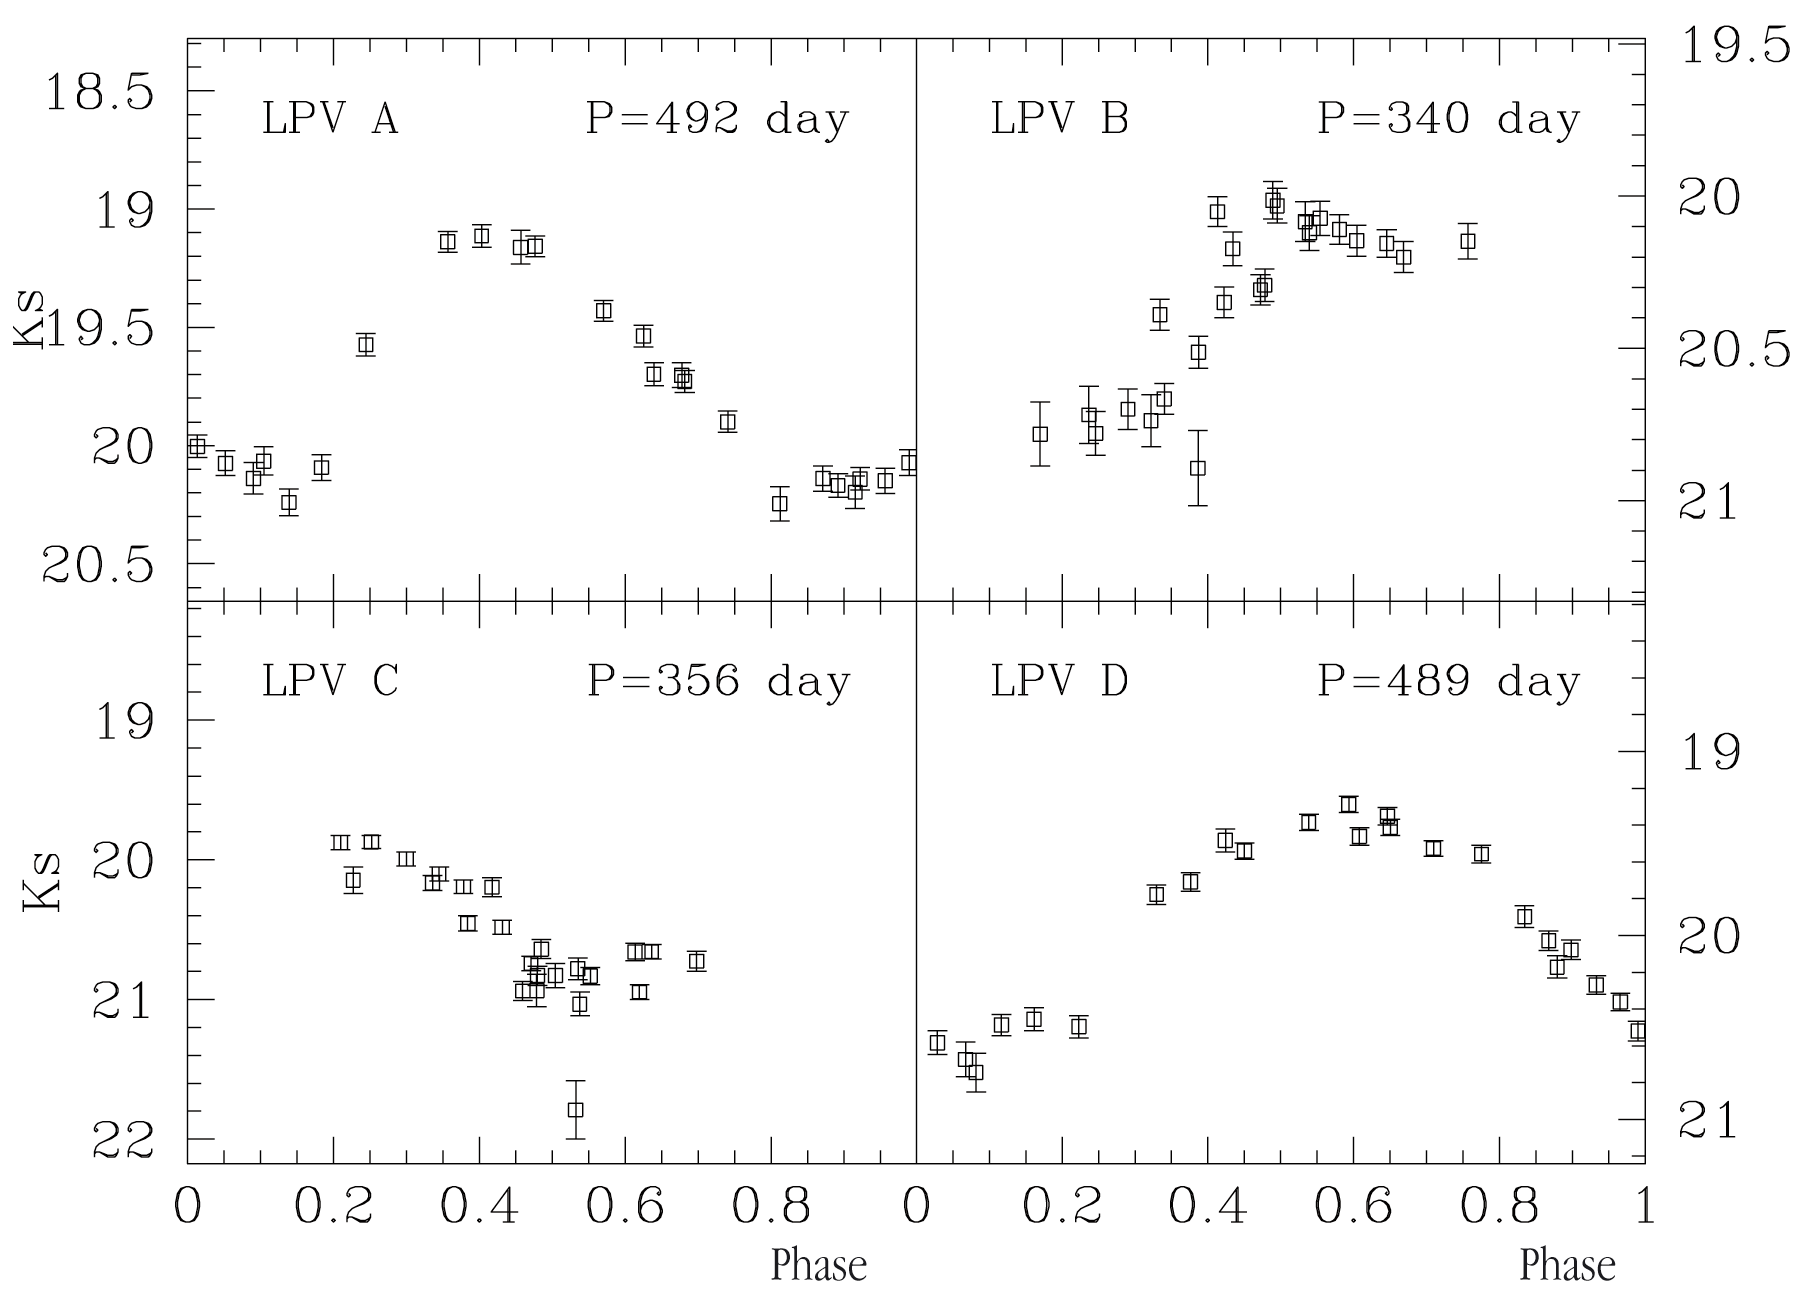

Light curves of four Mira-type variable stars in Centaurus A

Light curves of four Mira stars in Centaurus A. Here the abscissa indicates the pulsation phase (one full period corresponds to the interval from 0 to 1) and the ordinate unit is near-infrared K s -magnitude. One magnitude corresponds to a difference in brightness of a factor 2.5.

Credit: ESO